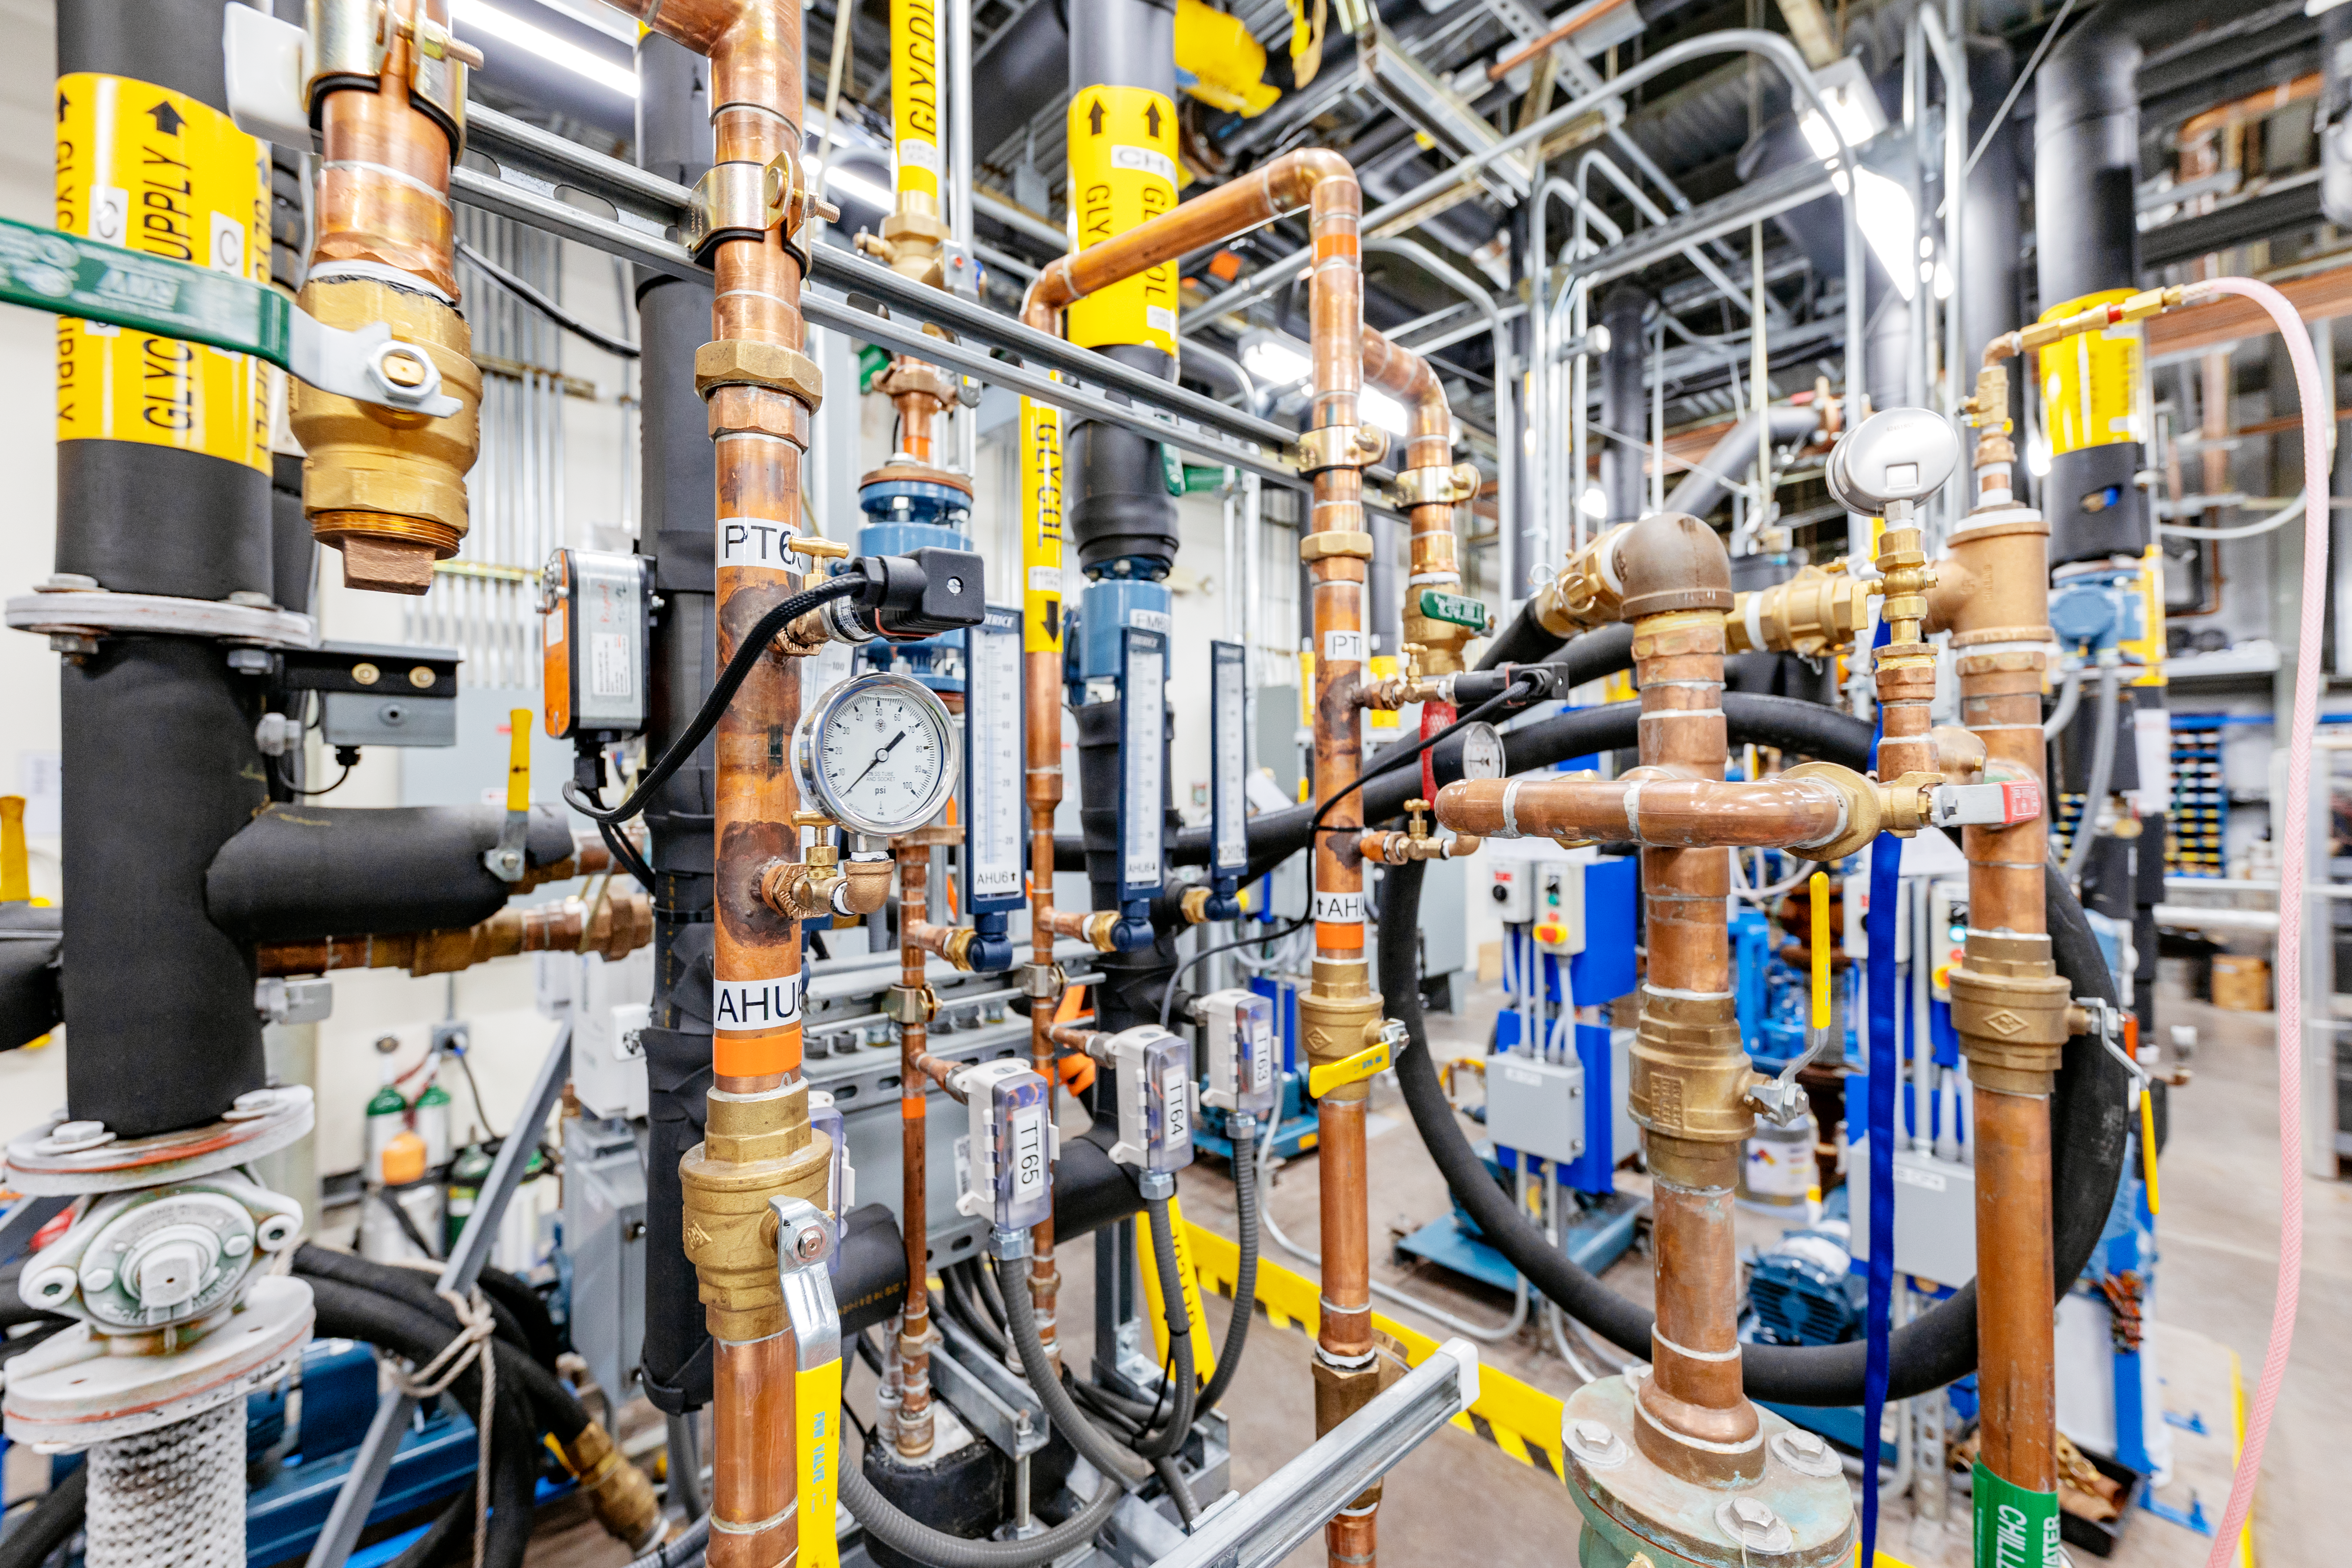

Gemini North Plant/Utility Room

The plant/utility room at Gemini North on Maunakea in Hawai‘i.

Credit: International Gemini Observatory/NOIRLab/NSF/AURA/ T. Slovinský